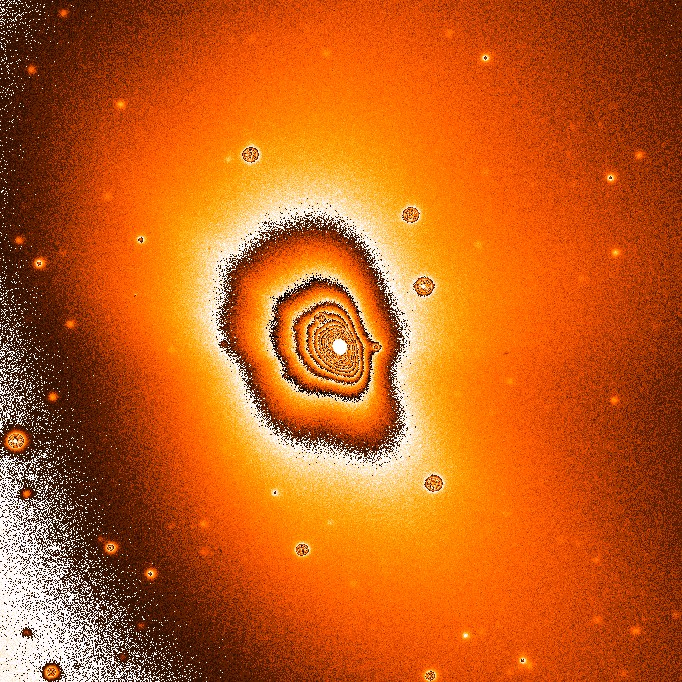

Persistent dust jets at comet Hale-Bopp

Two different filters were used during the exposures in order to discriminate between the gas and the dust in the coma. The photo obtained through an ultraviolet optical filter (ESO Press Photo eso9726a) displays mainly the distribution of gaseous CN molecules in the coma, while that through a yellow-green (V) filter (ESO Press Photo eso9726b) mostly indicates the distribution of dust grains. Since the telescope followed the motion of the comet during the exposures, the images of the stars in the field are not completely round, especially in the CN-image.

Credit: ESO